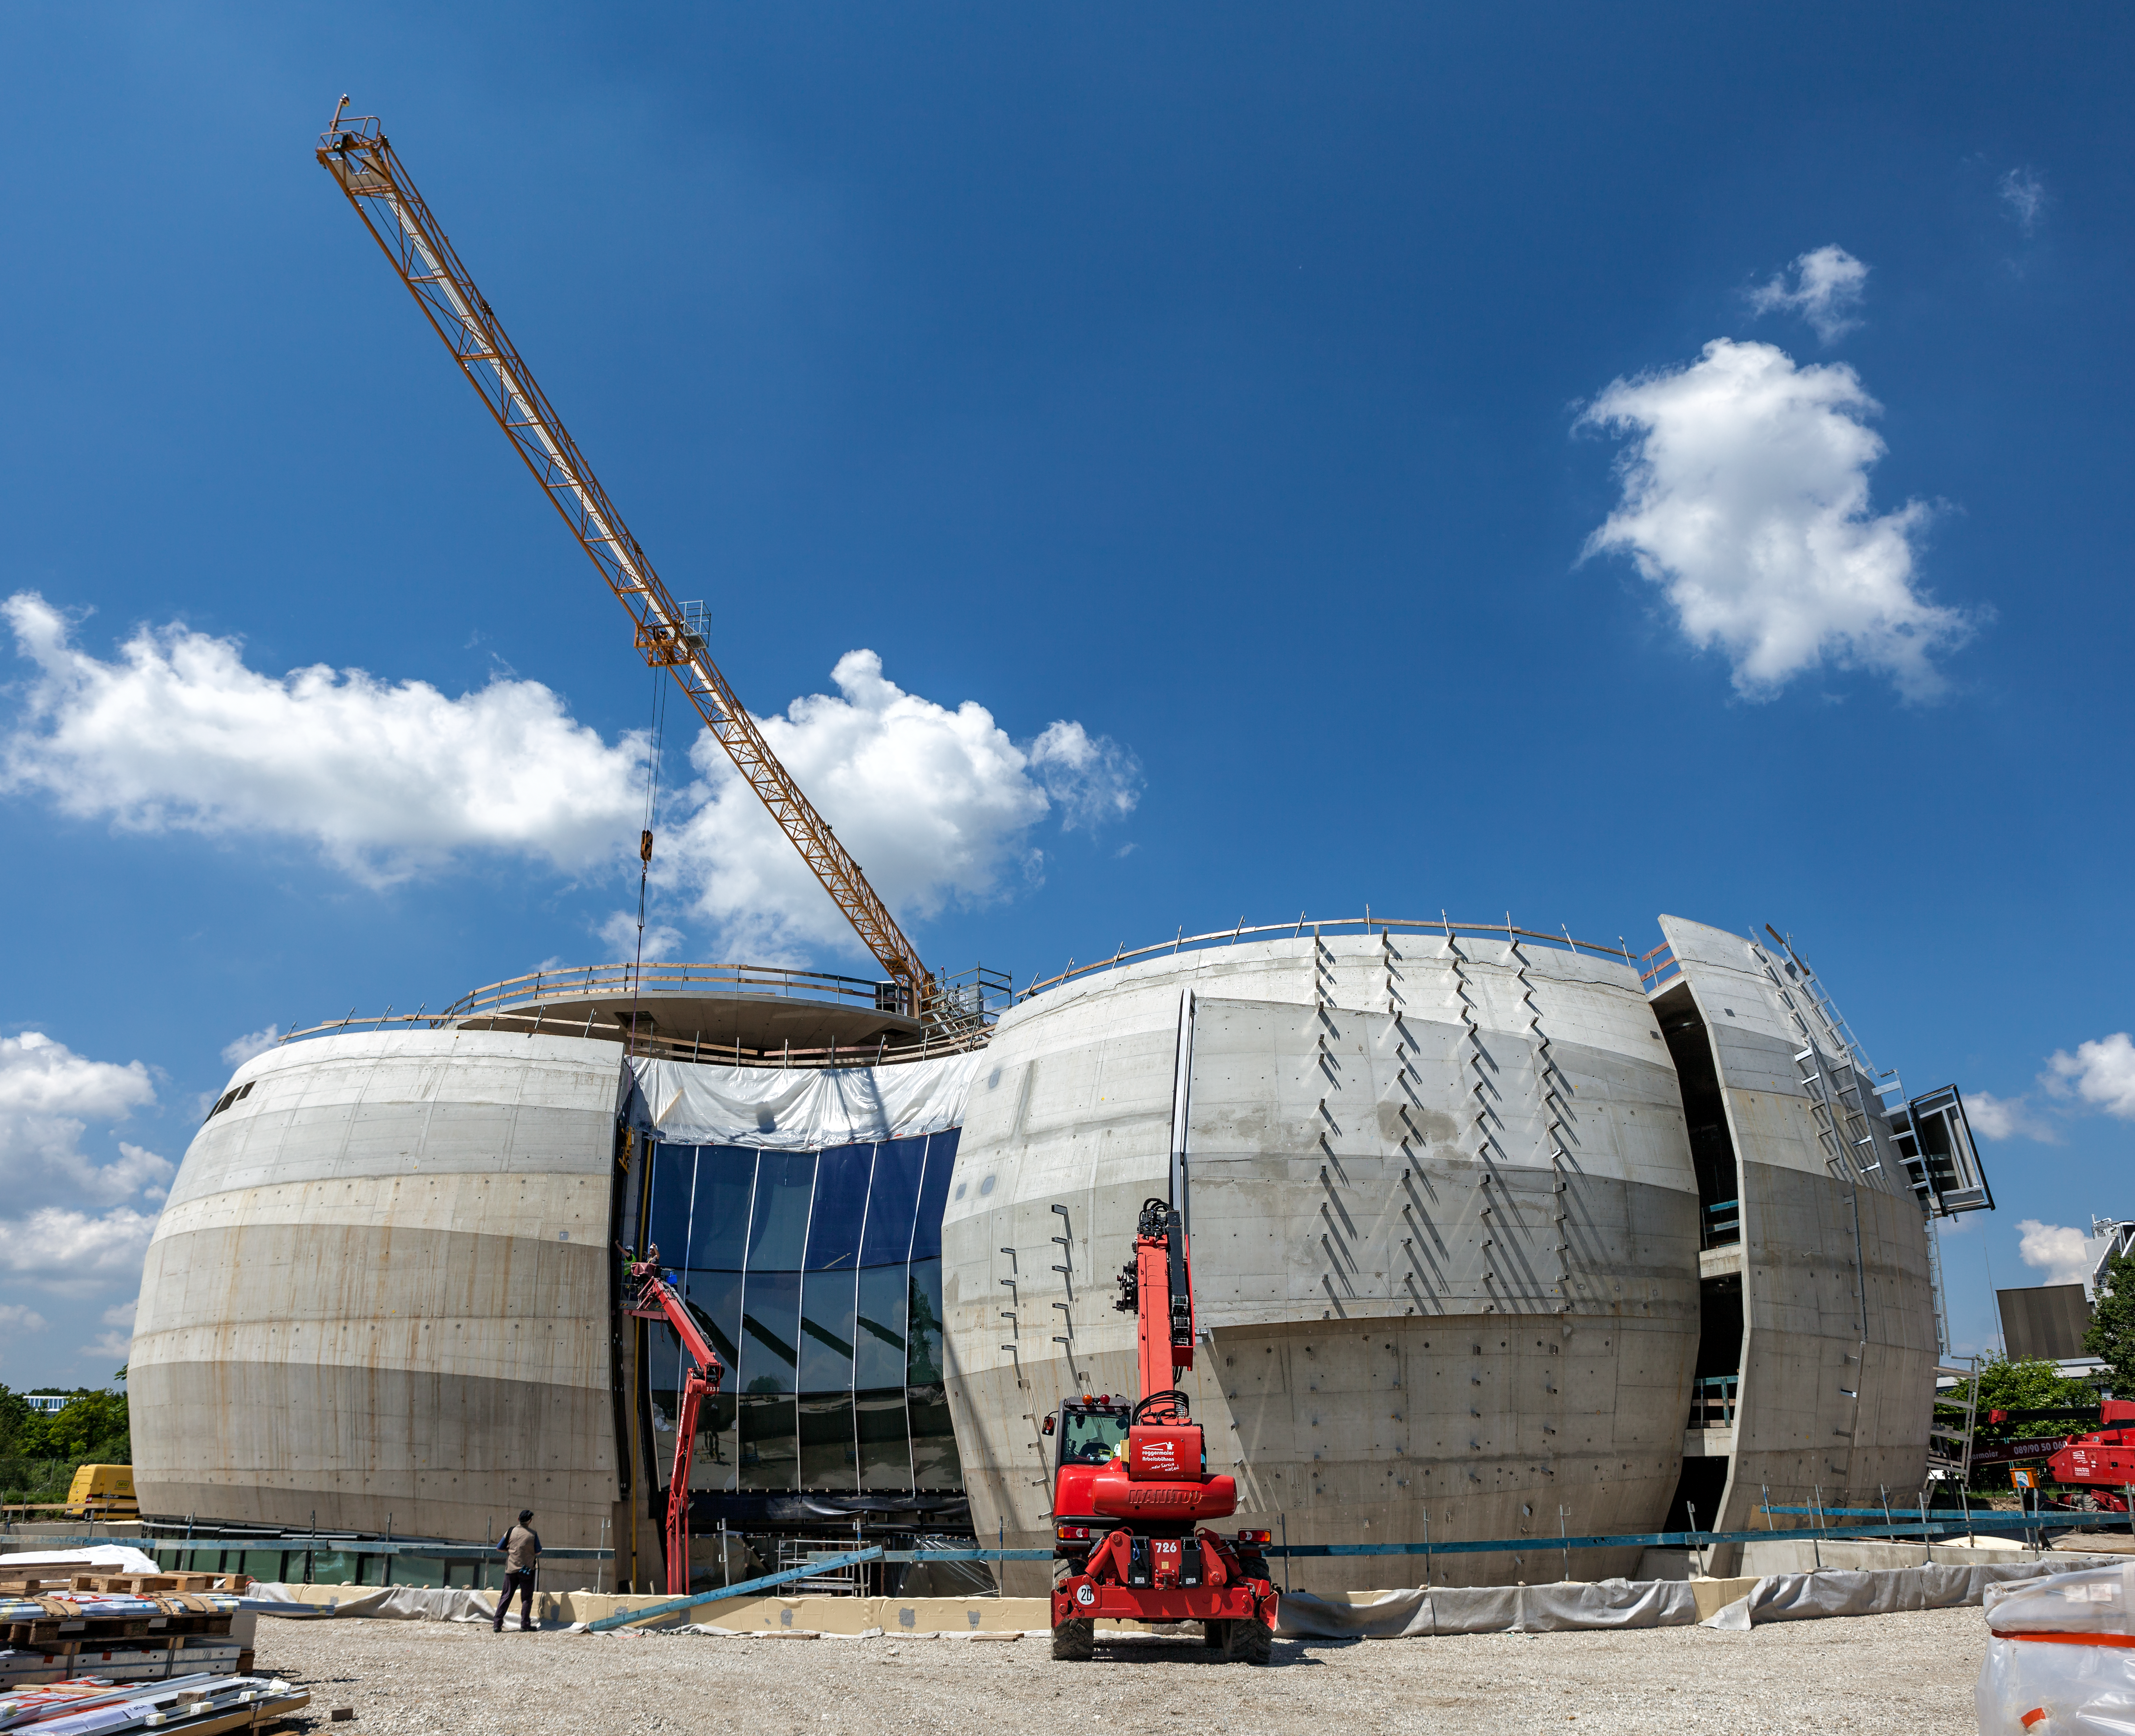

The sinuous outer shell of the ESO Supernova

The sinuosity of the innovative outer shell of the ESO Supernova is fully appreciable in this image. The ESO Supernova Planetarium & Visitor Centre is located at the site of ESO Headquarters in Garching bei München, Germany.

Credit: ESO